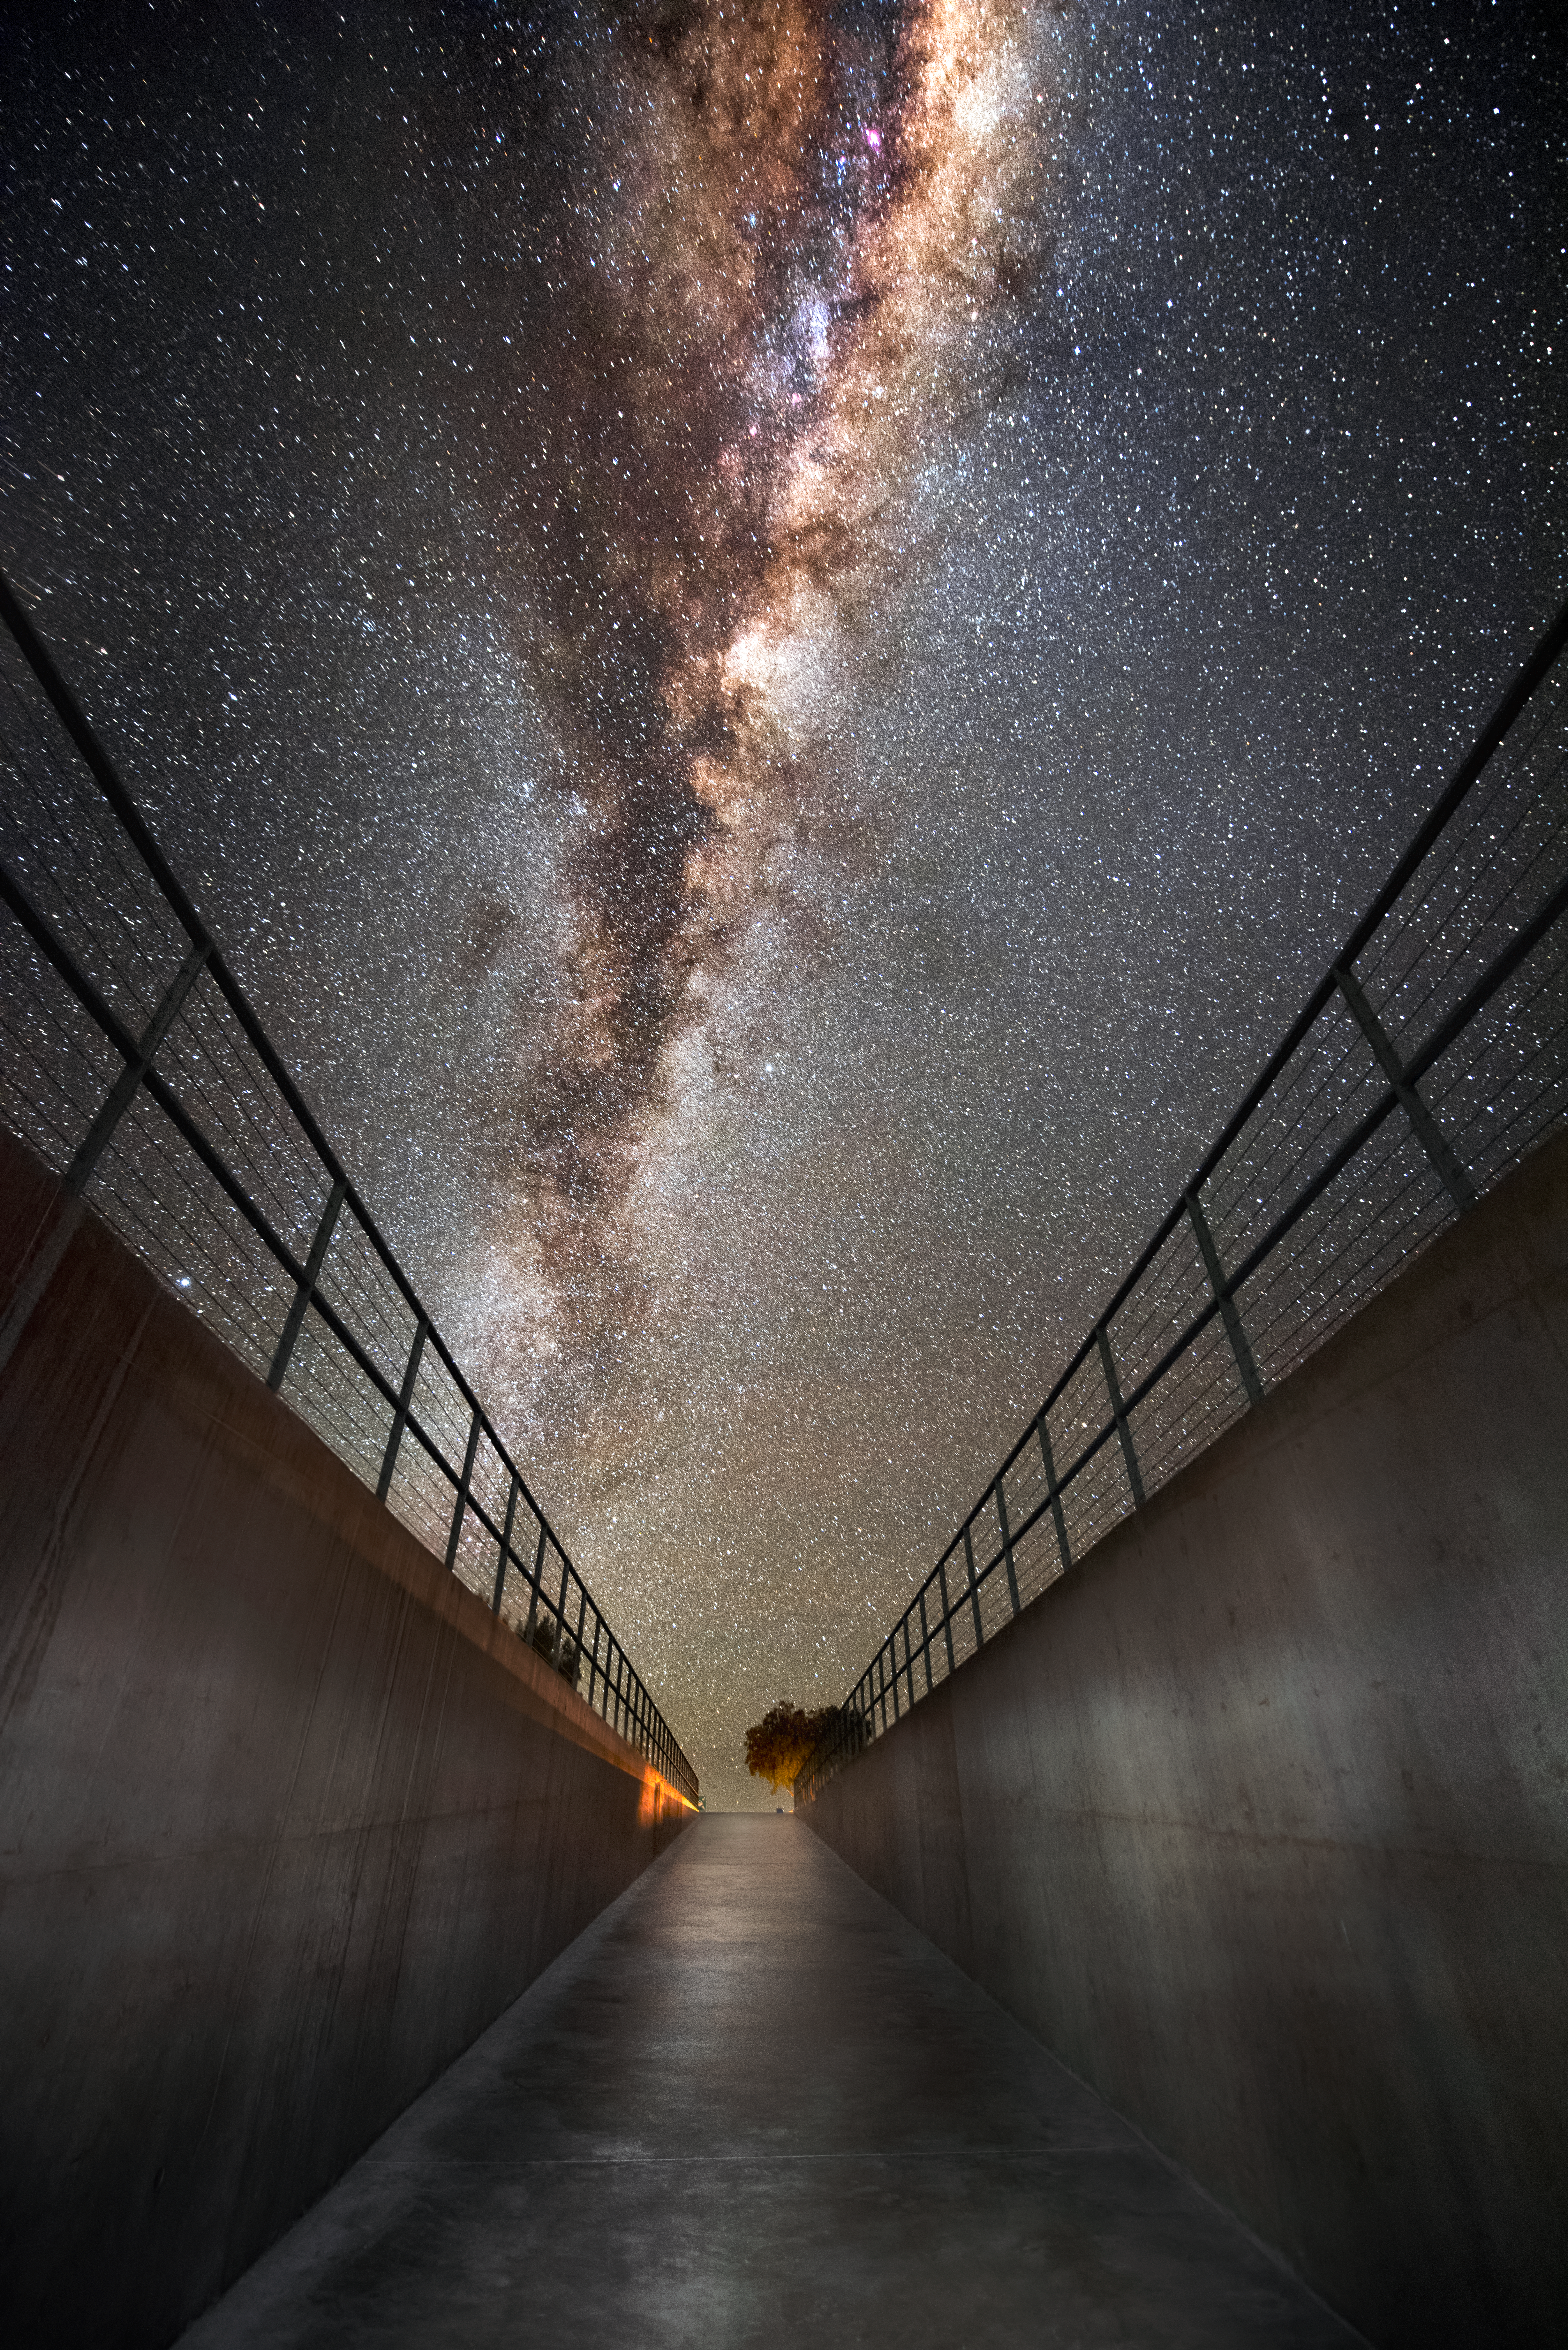

Home from home

The dazzling band of our home galaxy the Milky Way arcs in the sky above the entrance to the Paranal Residencia, which serves as home to the staff and astronomers working at ESO's Very Large Telescope (VLT). The Residencia has many leisure facilities, including a library, fitness centre and indoor garden, to provide a relaxing oasis amid the harsh desert environment for its inhabitants, many of whom have long working hours. They can also enjoy the breathtaking starry skies that this location offers, as exemplified in this image.

Credit: A. Ghizzi Panizza/ESO